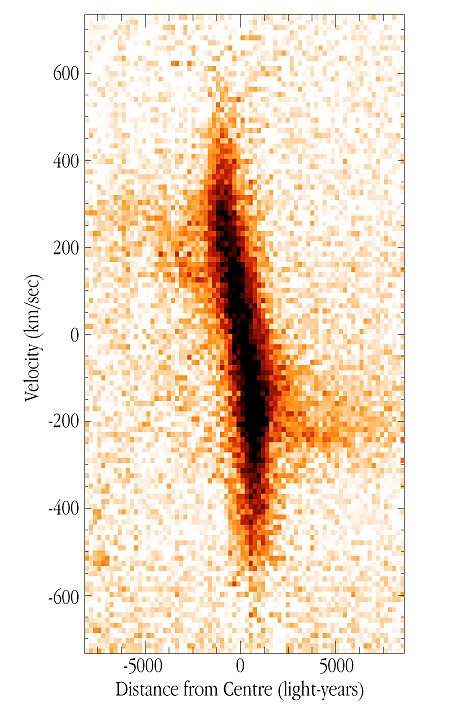

Velocity pattern at centre of NGC 7782

This image shows the velocity pattern of the gas in the inner region of the spiral galaxy NGC 7782, as visualized by the [NII] emission line (rest wavelength 658.3 nm). The north and south sides of the galaxy correspond to the left and right of the spectrum. At the distance of this galaxy, 1 arcsec = 1,182 light-years. The original UVES spectrum was exposed during 30 min, with an average seeing of 0.7 arcsec. The full wavelength range is 476 - 684 nm in the red arm of the instrument. The spectrum pixel size is 0.027 Å x 0.18 arcsec (1.2 km/sec x 215 light-years).

Credit: ESO